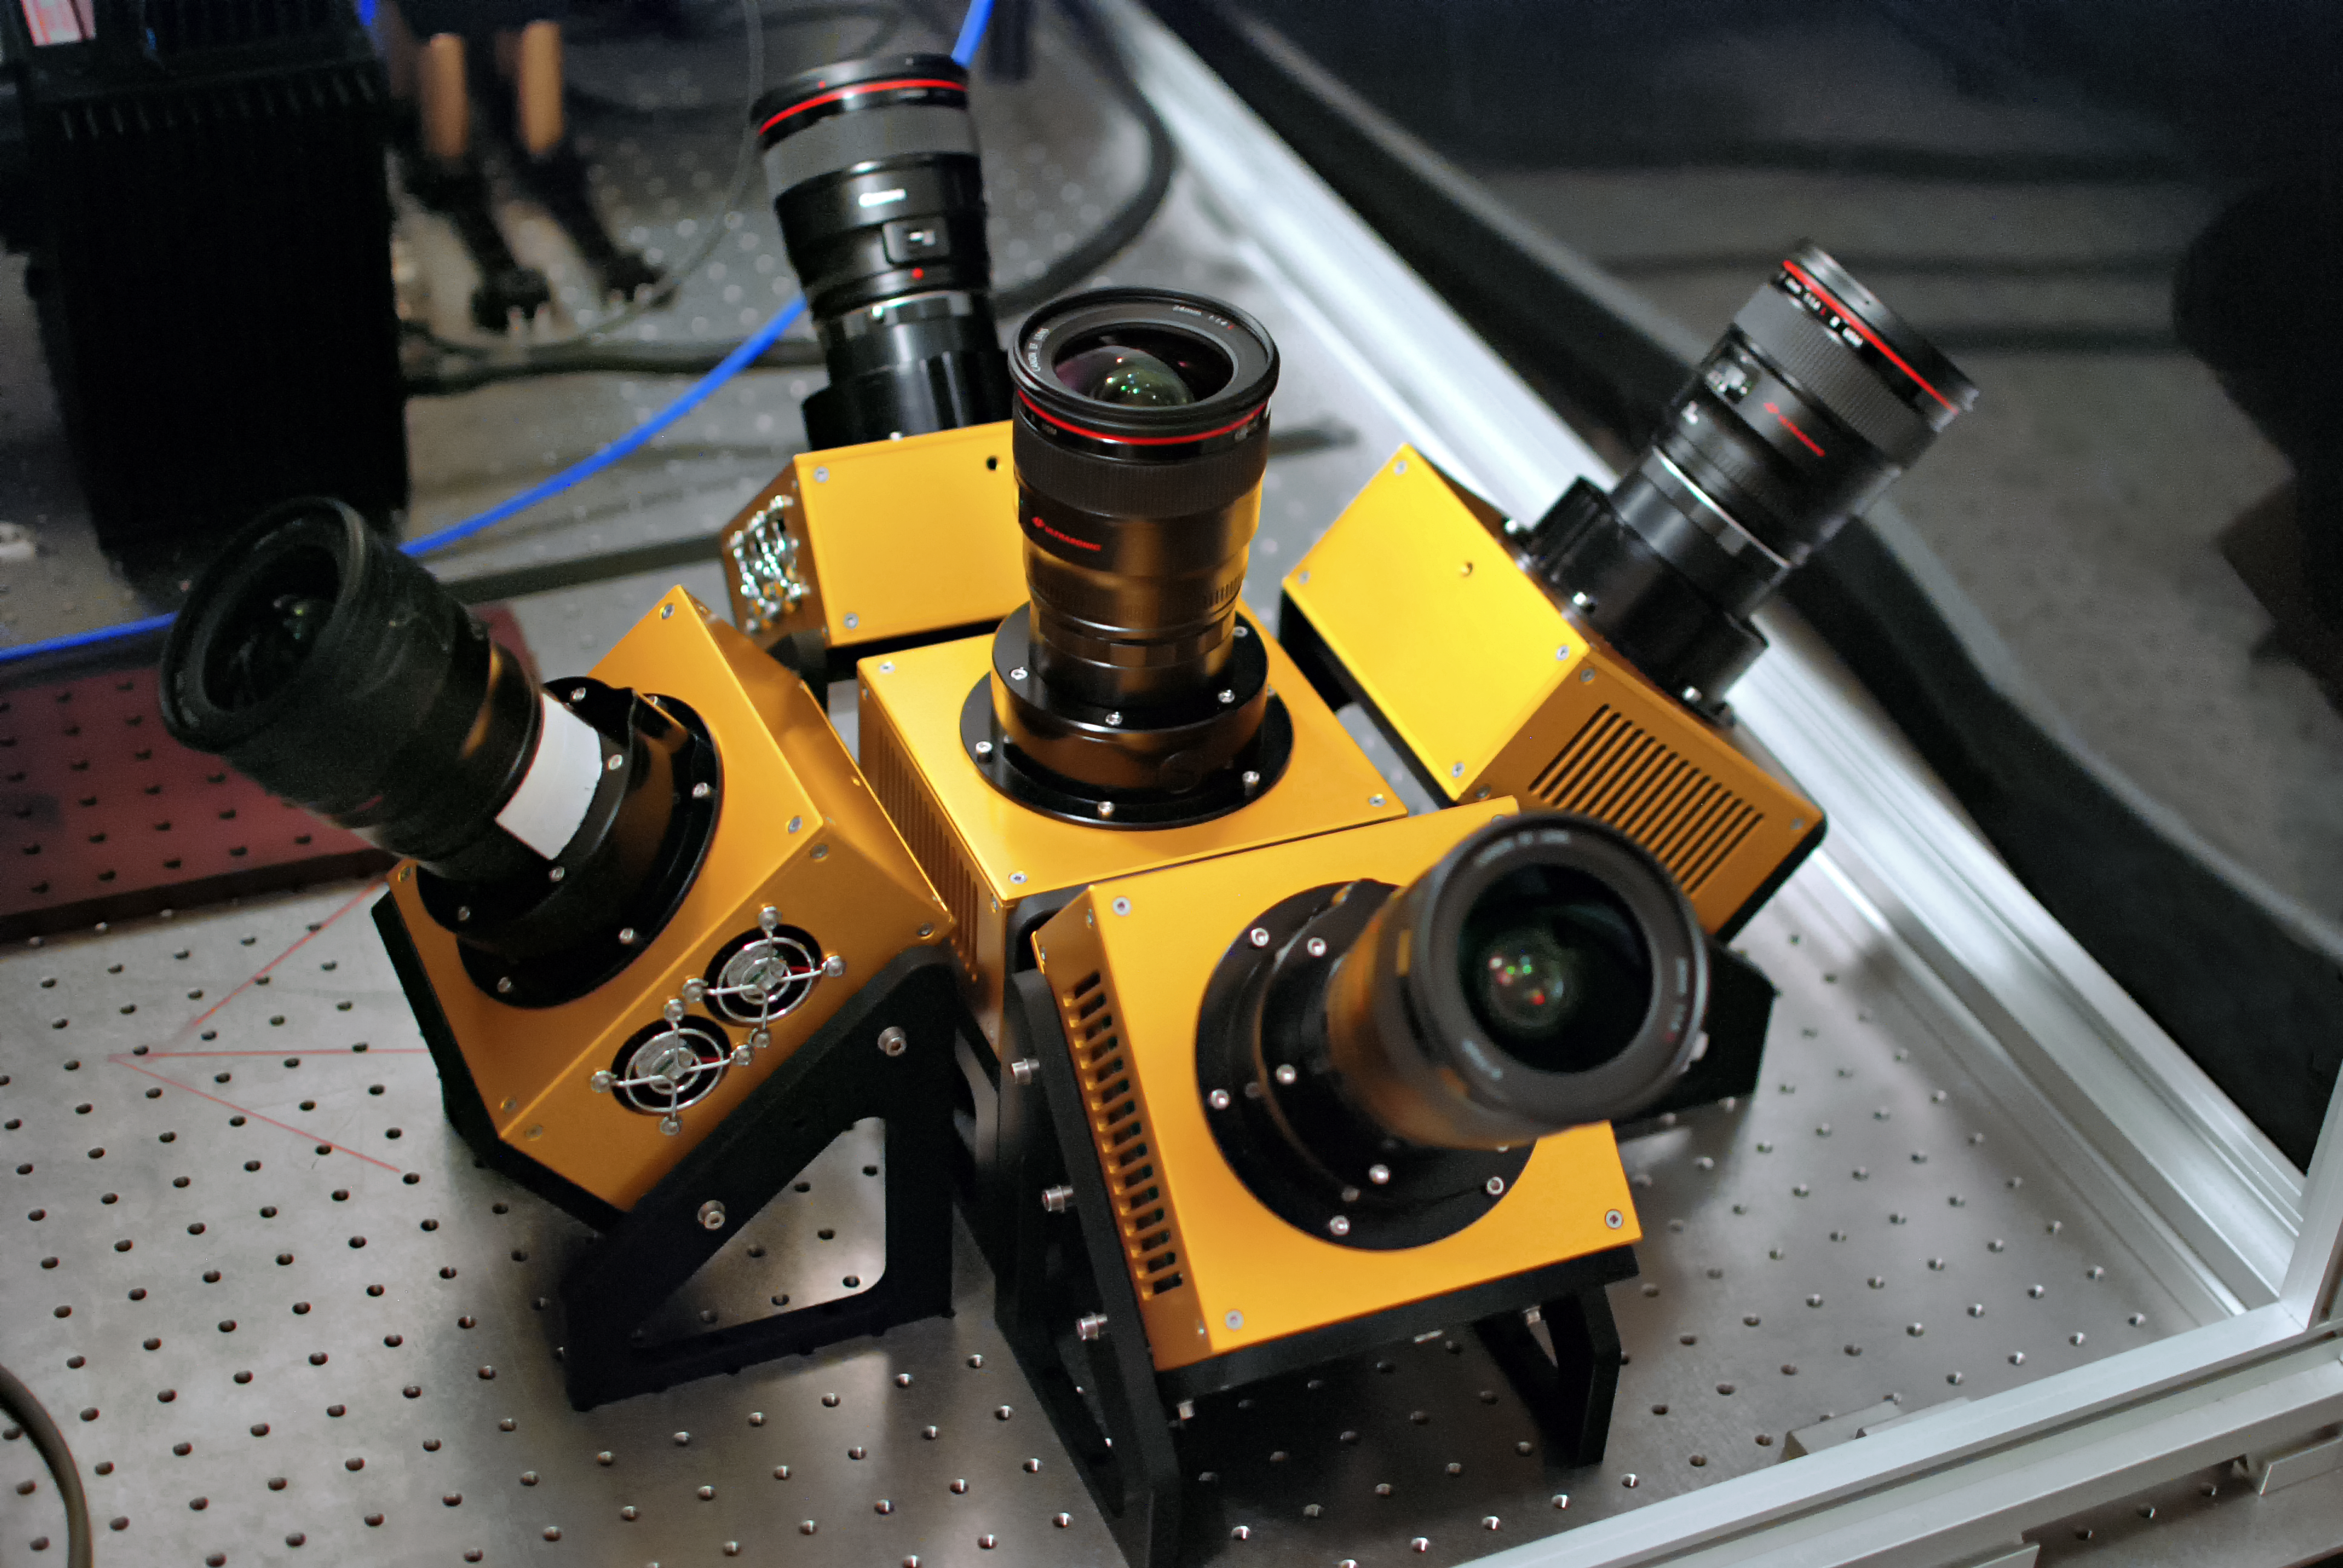

The MASCARA cameras

Each MASCARA station will house an array of cameras that will observe almost the whole sky from its particular location.

Credit: J. Spronck, Leiden Observatory